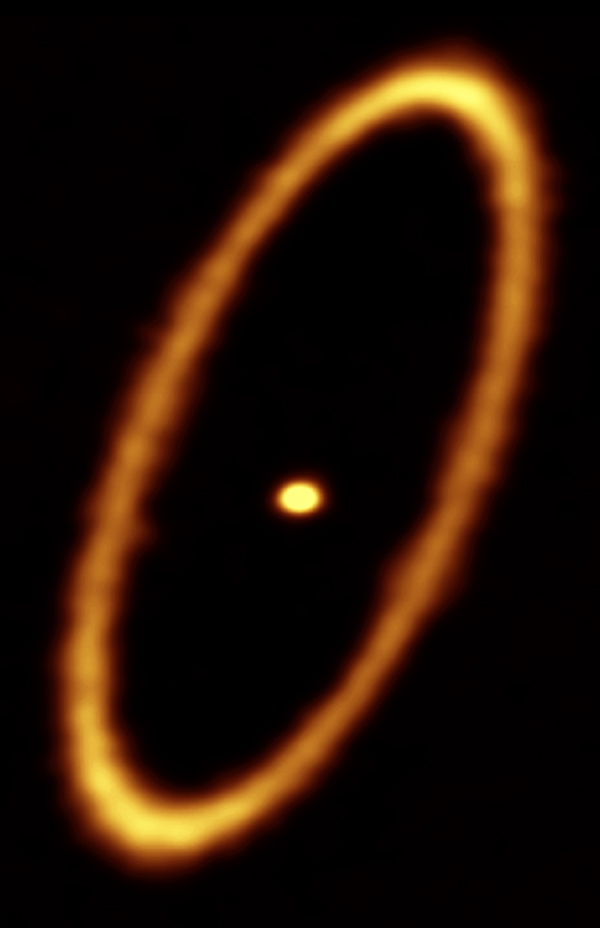

Debris disk in the Fomalhaut star system

ALMA image of the debris disk in the Fomalhaut star system. The ring is approximately 20 billion kilometers from the central star and it is about 2 billion kilometers wide. The central dot is the unresolved emission from the star, which is about twice the mass of the Sun.

Credit: ALMA (ESO/NAOJ/NRAO); M. MacGregor